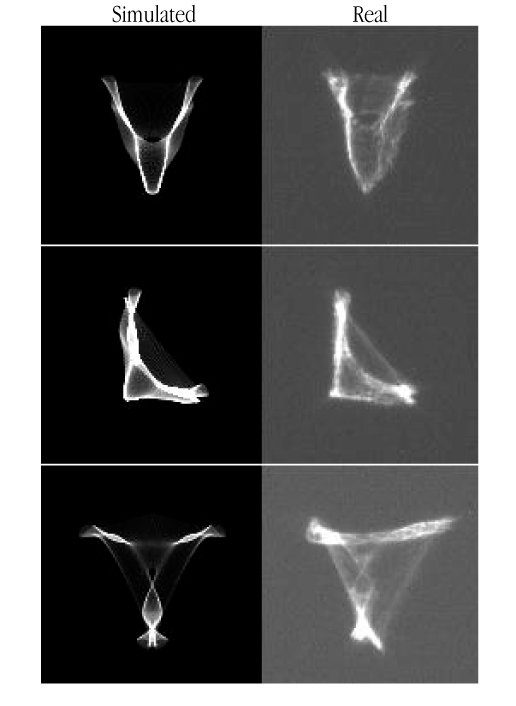

VLT Active Optics distorted images

This image shows, by means of computer simulations, distorted stellar images with the form of the letters "V", "L" and "T", produced by the VLT active optics system by a complex distortion of the primary mirror and shifting the secondary mirror to a suitable position along the optical axis. The simulated and real patterns are very similar, demonstrating that the VLT Active Optics System is completely understood. ESO Press Video eso9940 shows another real sequence, now in a sky field with several stars: the VLT writes its name in the sky!

Credit: ESO